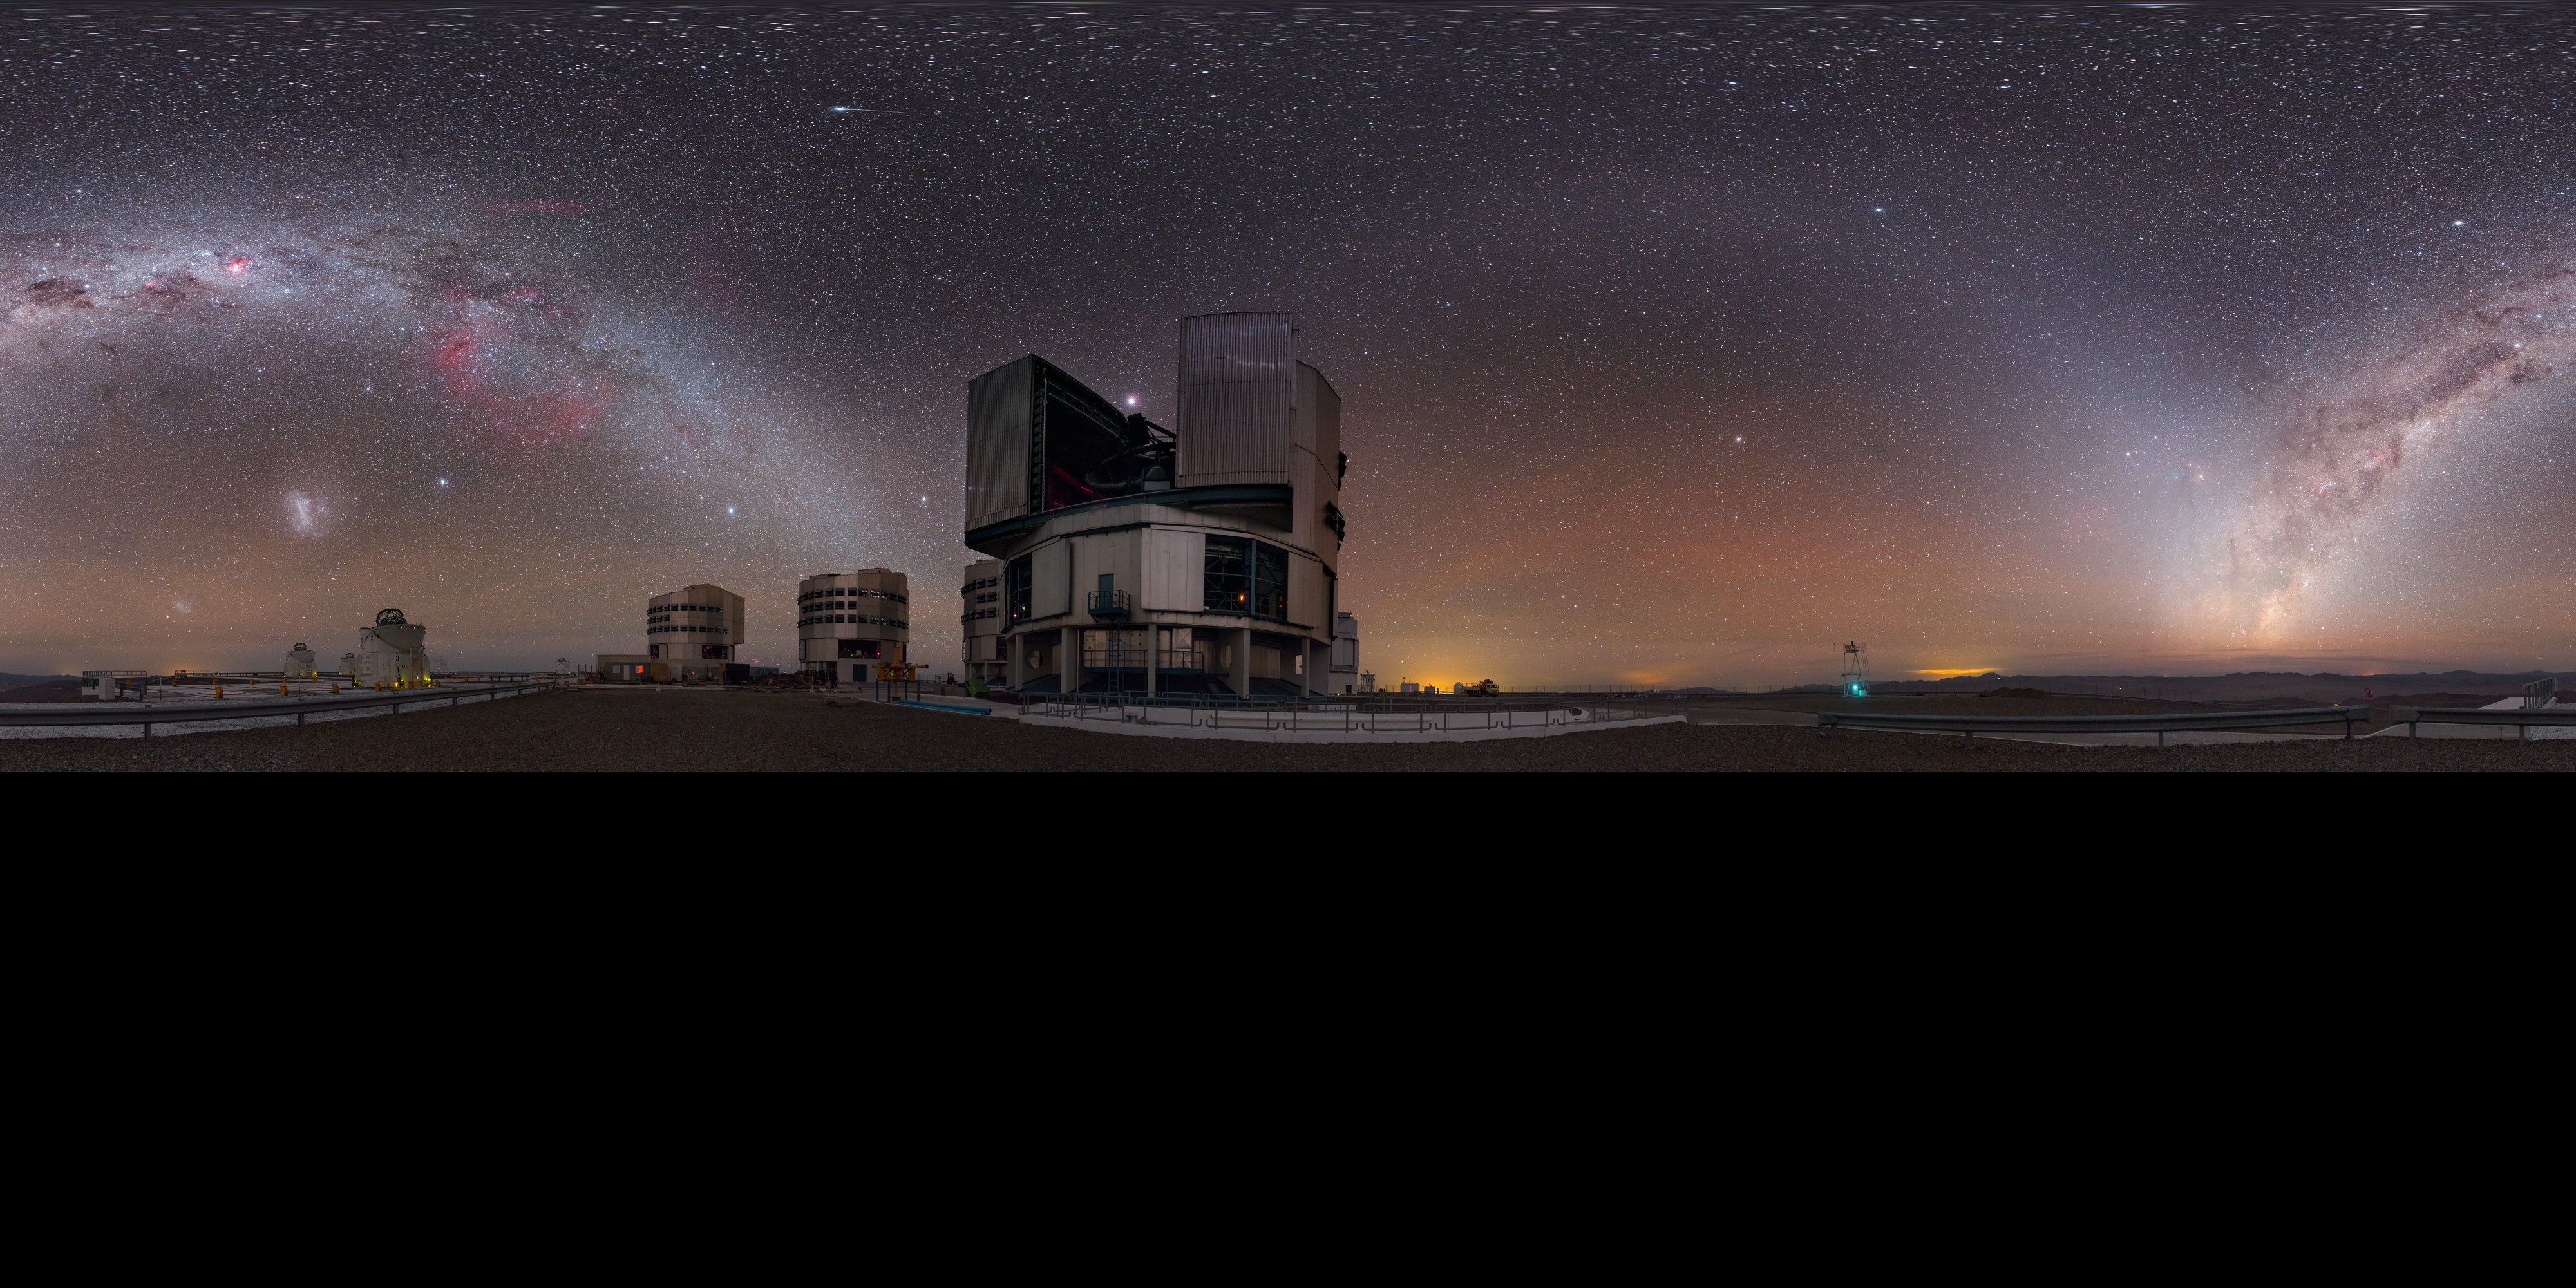

Night sky gems over the Very Large Telescope

The Milky Way arches over ESO's Very Large Telescope (VLT), located at Paranal Observatory in northern Chile, in this extended to 360 x 180 degrees (with black) panorama view. Many night sky gems are visible including the Large Magellanic Cloud and the planet Jupiter (just above the foreground 8.2-metre Unit Telescope).

Credit: P. Horálek/ESO